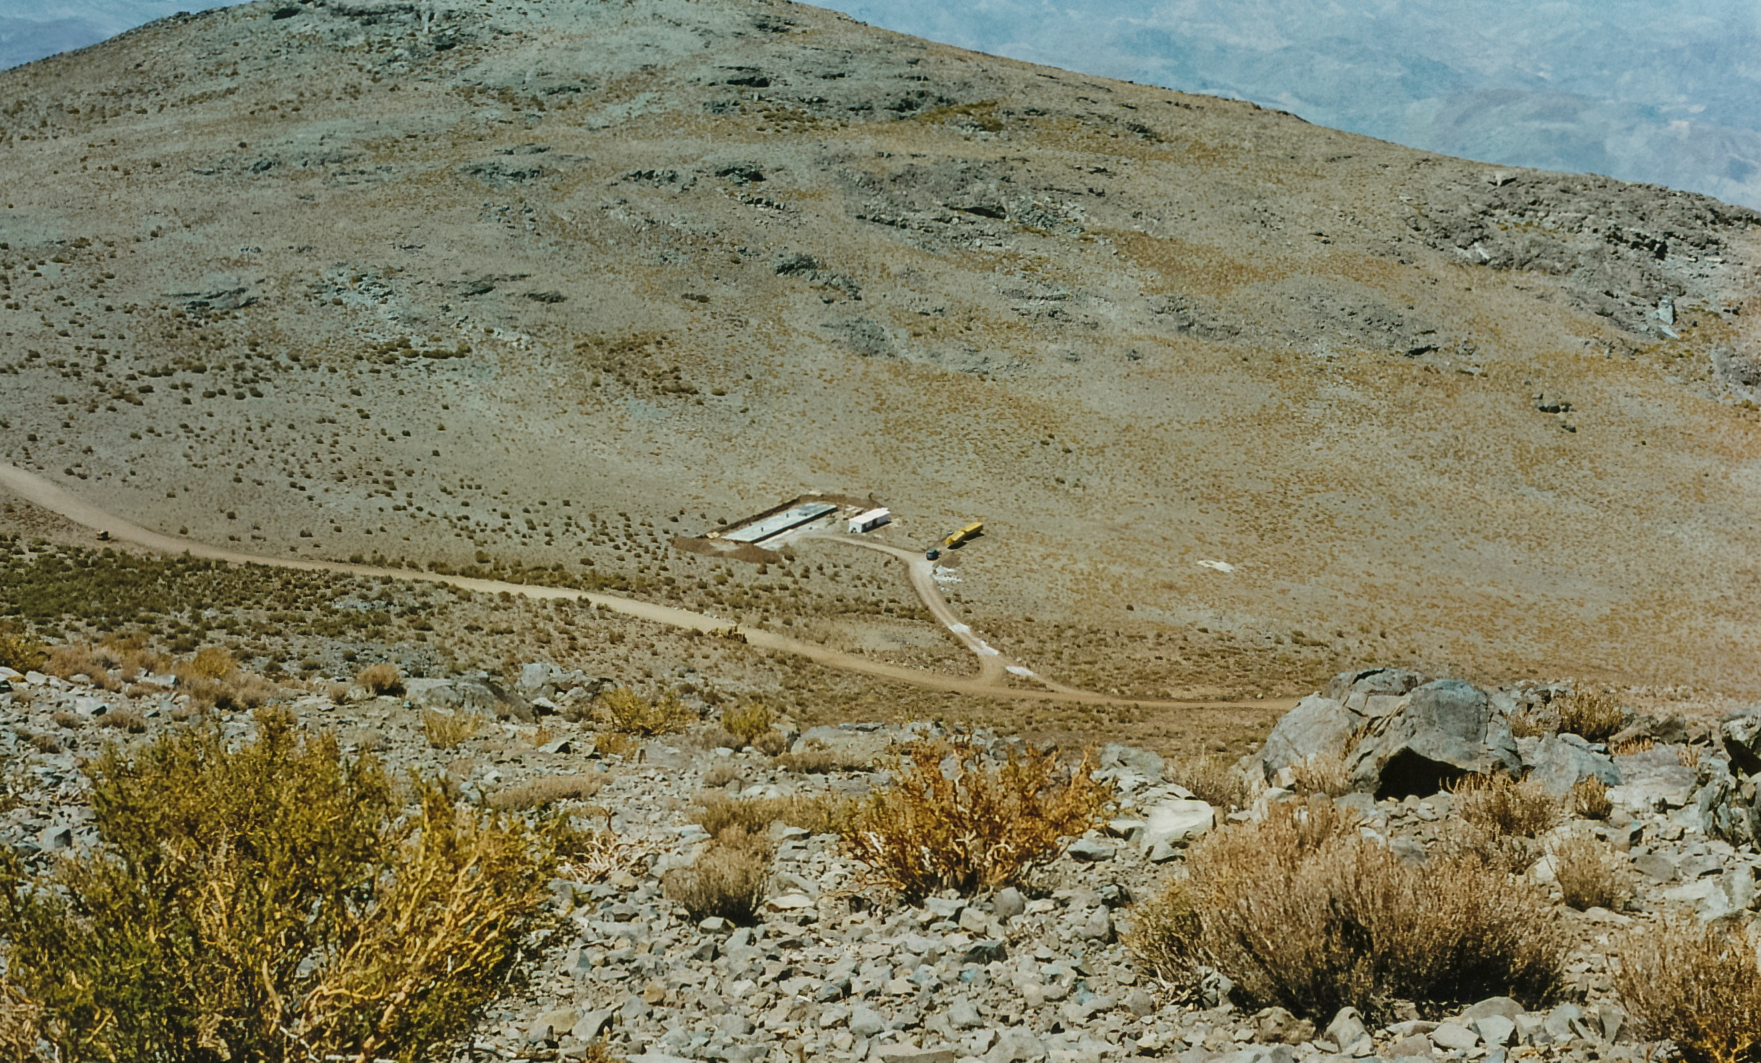

Cerro Pachón Dorm Construction

Construction of the AURA 20-unit Dormitory on Cerro Pachón.

Credit: International Gemini Observatory/NOIRLab/NSF/AURA